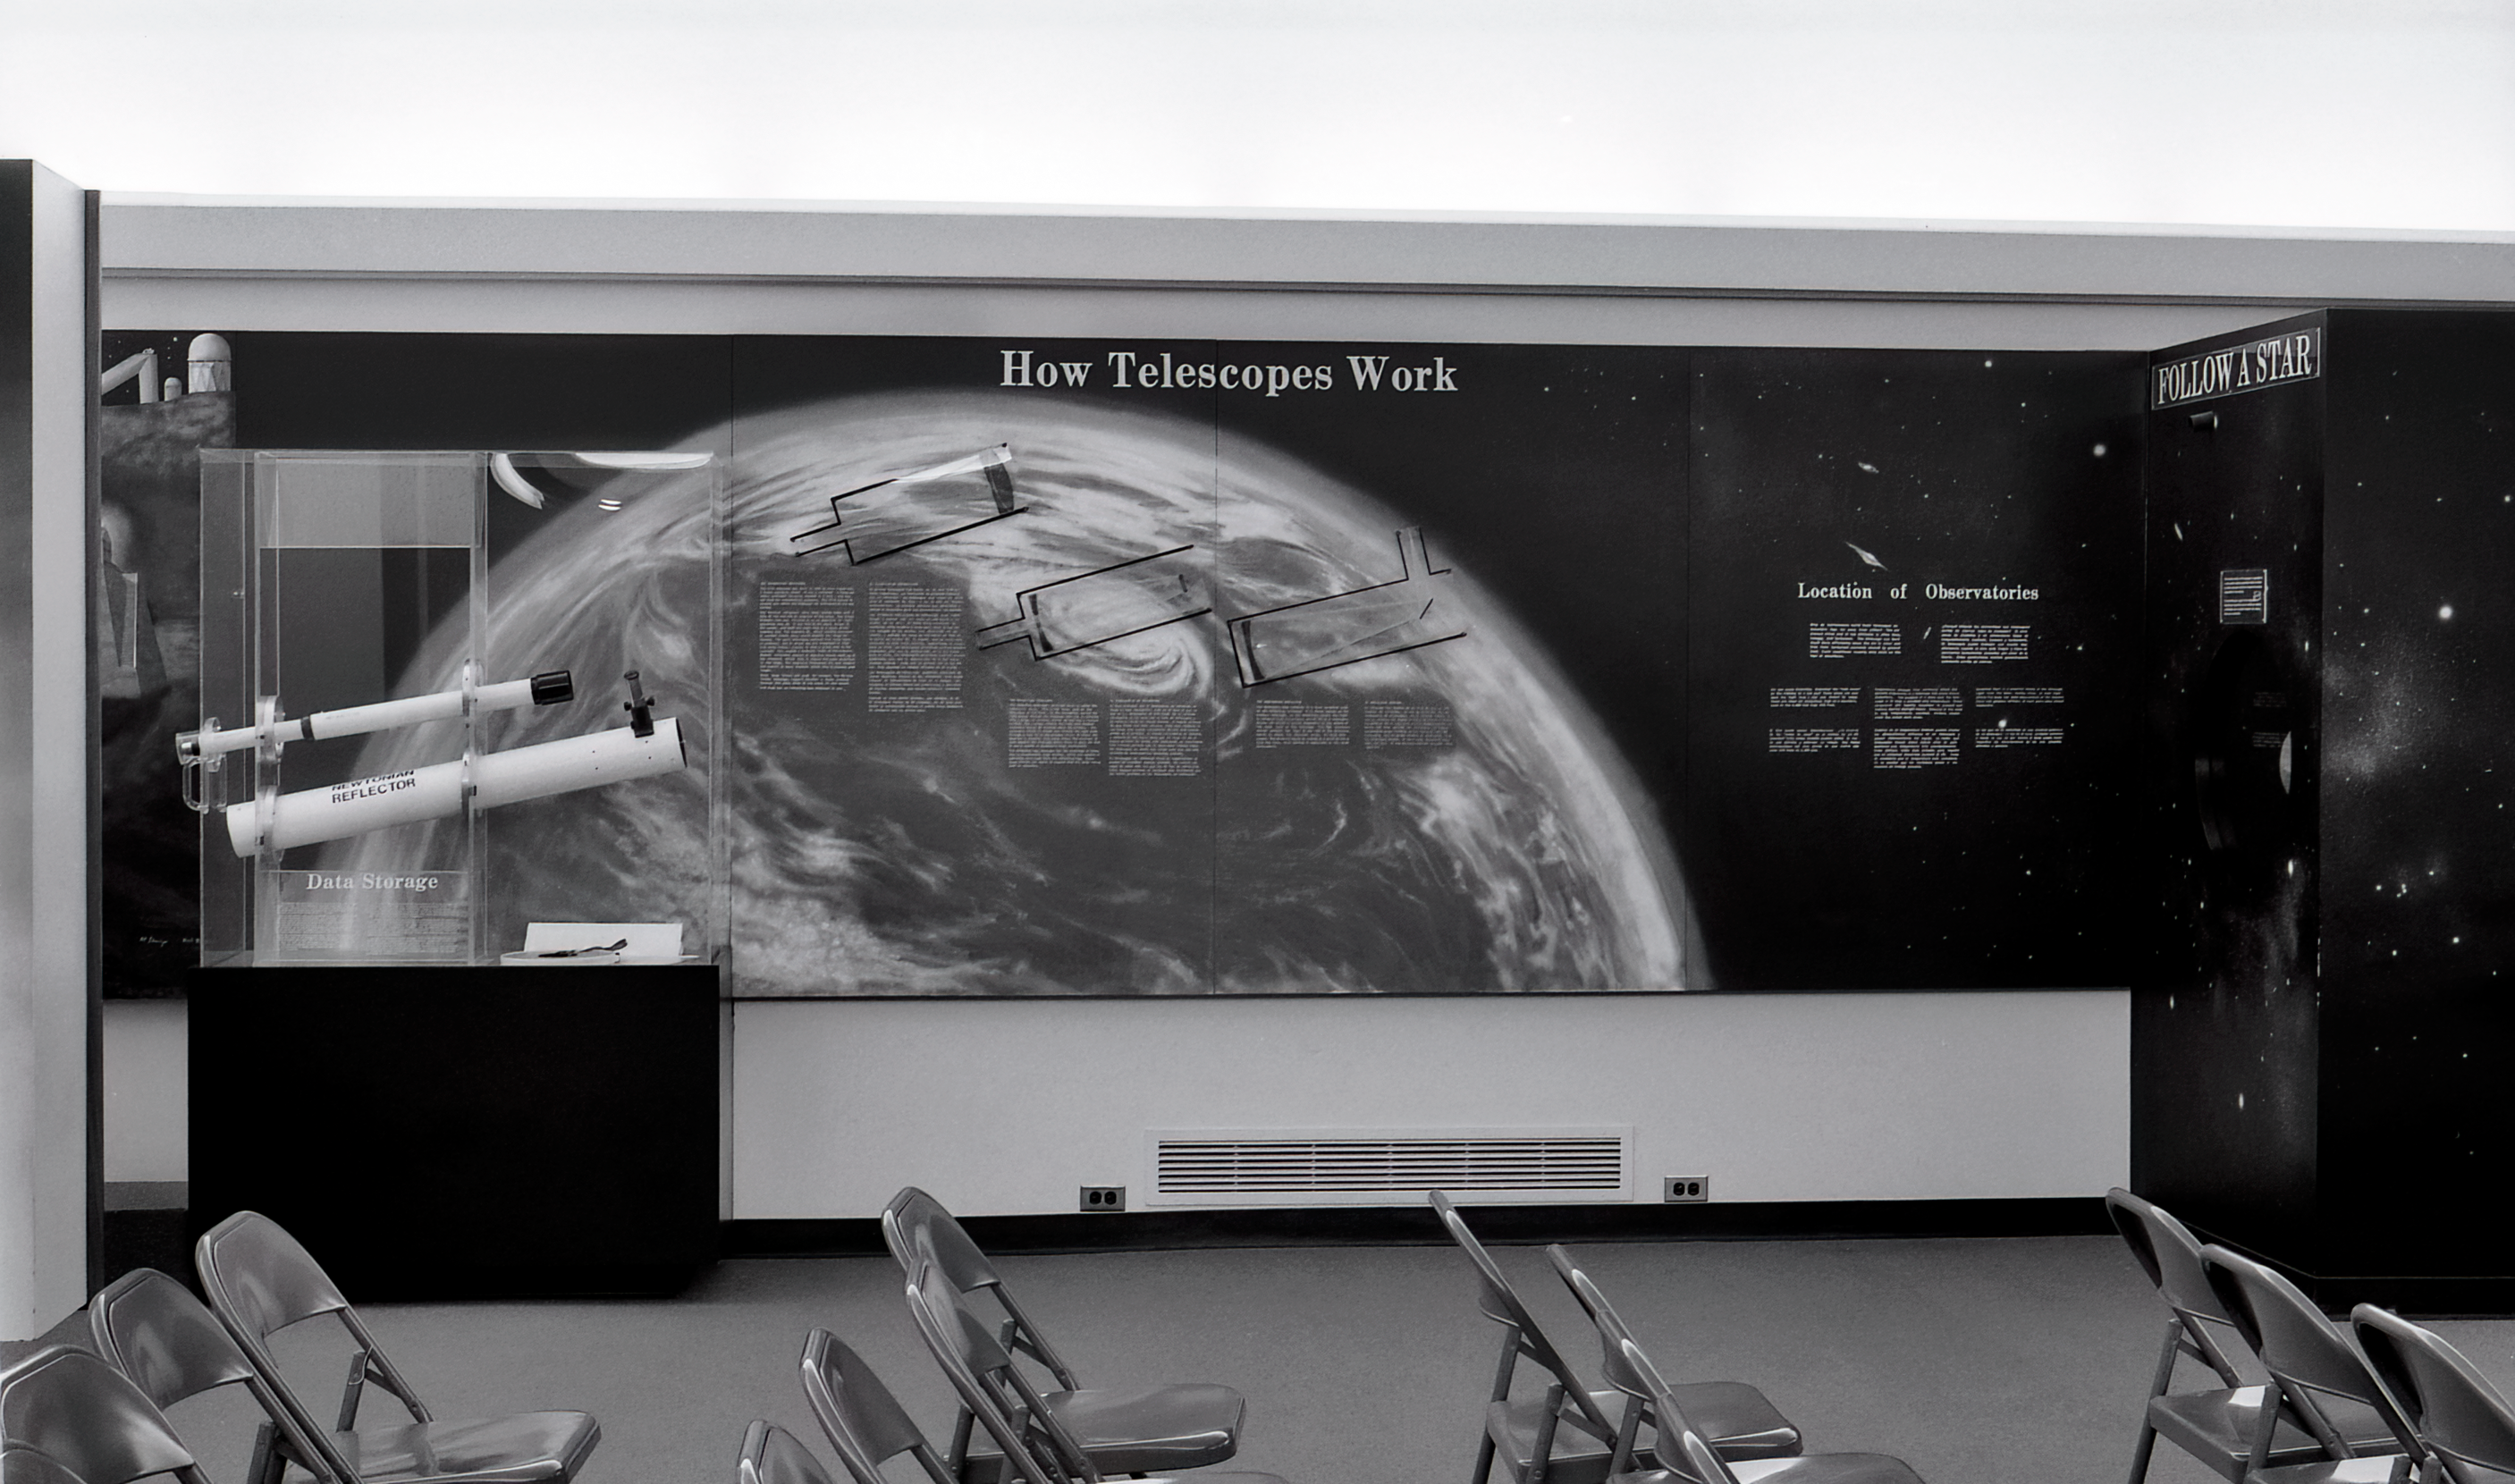

Kitt Peak Visitor Center Museum

Science exhibits inside the Kitt Peak Visitor Center Museum.

Credit: KPNO/NOIRLab/NSF/AURA